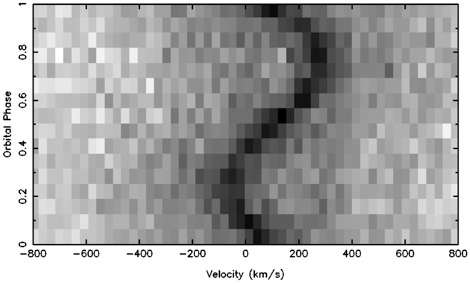

Changing radial velocity

The dark curve shows the changing radial velocity (motion toward or away from us) of the primary star through its orbit. Data were obtained using GMOS at the Gemini North telescope on Mauna Kea in Hawai‘i.

Credit: International Gemini Observatory/NOIRLab/NSF/AURA